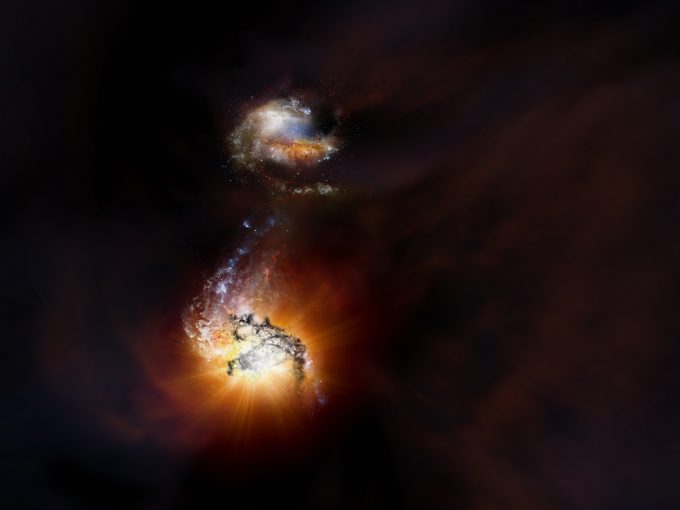

Two starbursting galaxies

Artist impression of two starbursting galaxies beginning to merge in the early Universe.

Credit: NRAO/AUI/NSF